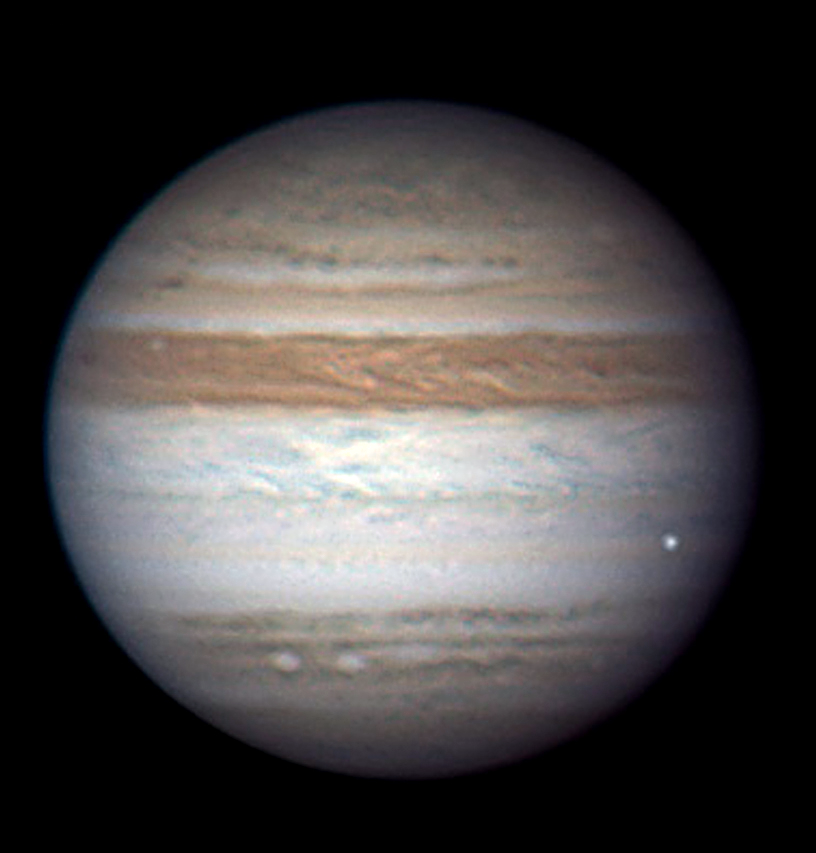

A fireball in the atmosphere of Jupiter

This image of a fireball, created by the collision of an unknown object with the atmosphere of Jupiter, was obtained by Anthony Wesley on 3 June 2010 at 20:31 from Broken Hill (Australia) using a webcam on his 37 cm aperture home-made telescope. The impact created a short-lived white spot towards the right-hand edge of the disc of the planet. Using these observations, as well as data from ESO’s Very Large Telescope and several other ground-based telescopes, scientists have found that the impacting object seen entering the atmosphere of Jupiter was a meteoroid roughly 8–13 m in diameter.

Credit: Anthony Wesley